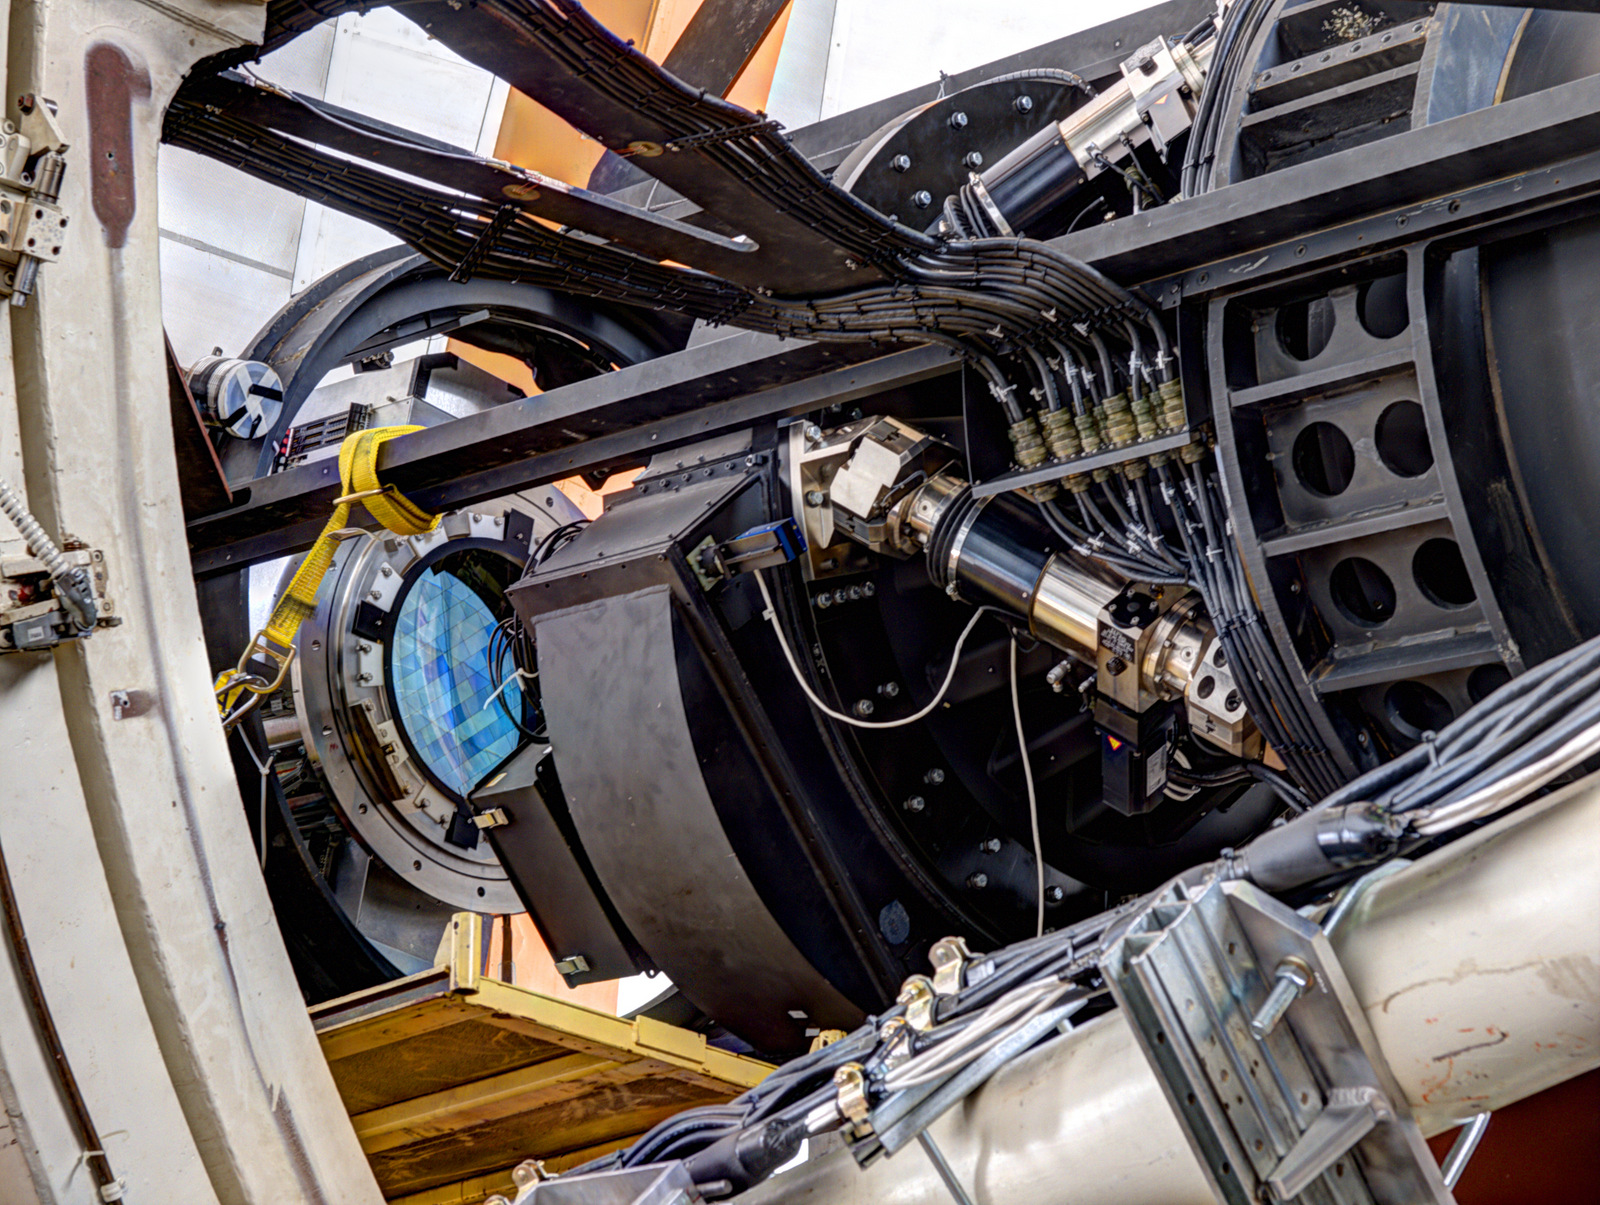

DECam Imager prior to instrument insertion

DECam’s imager is visible for the last time (blue, left of center) before it is inserted into the instrument, meeting the optical corrector for the first time.

Credit: T. Abbott & CTIO/NOIRLab/NSF/AURA/